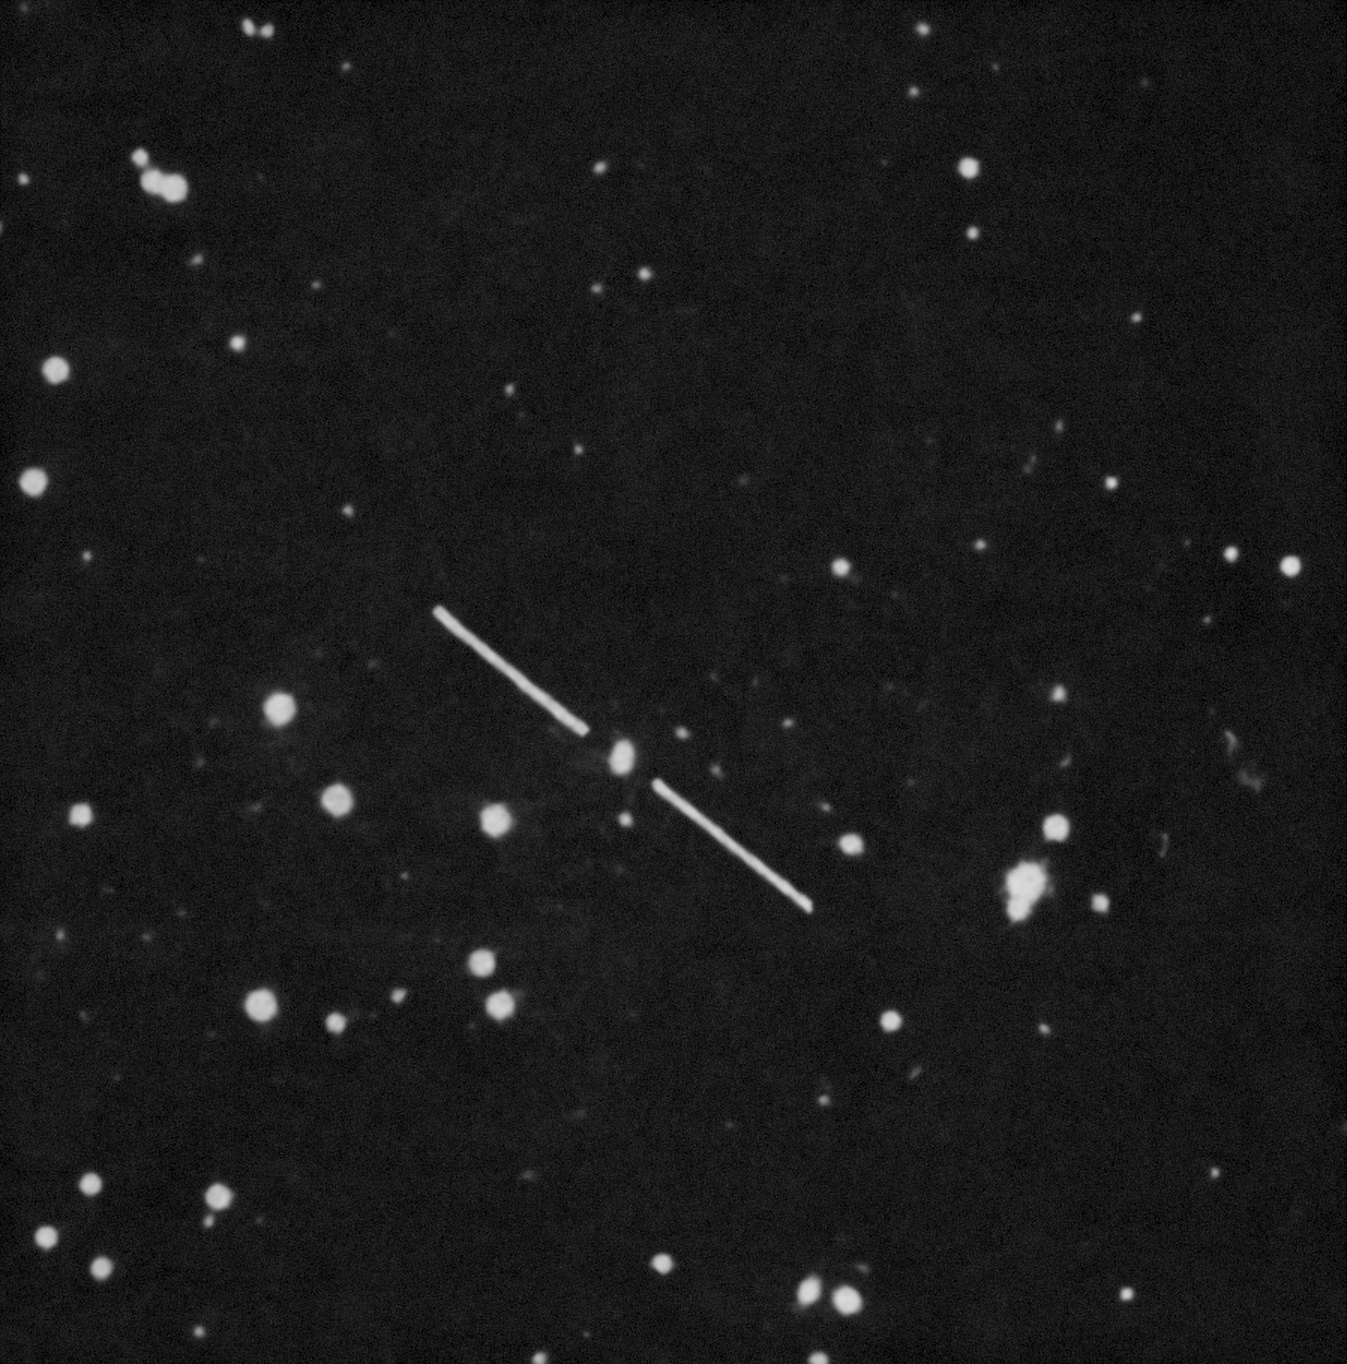

Gravitational Lens

Two very close quasistellar objects (now called quasars) were discovered in 1979 with nearly identical spectral characteristics. Astronomers assumed their initial conditions must be similar, but found that they were in fact two images of the same object produced by a gravitational lens. Observations were made using the KPNO 2.1-meter Telescope and UArizona Bok 2.3-meter Telescope at Kitt Peak National Observatory.

Credit: NOIRLab/NSF/AURA/D. Walsh, R. F. Carswell, R. J. Weymann